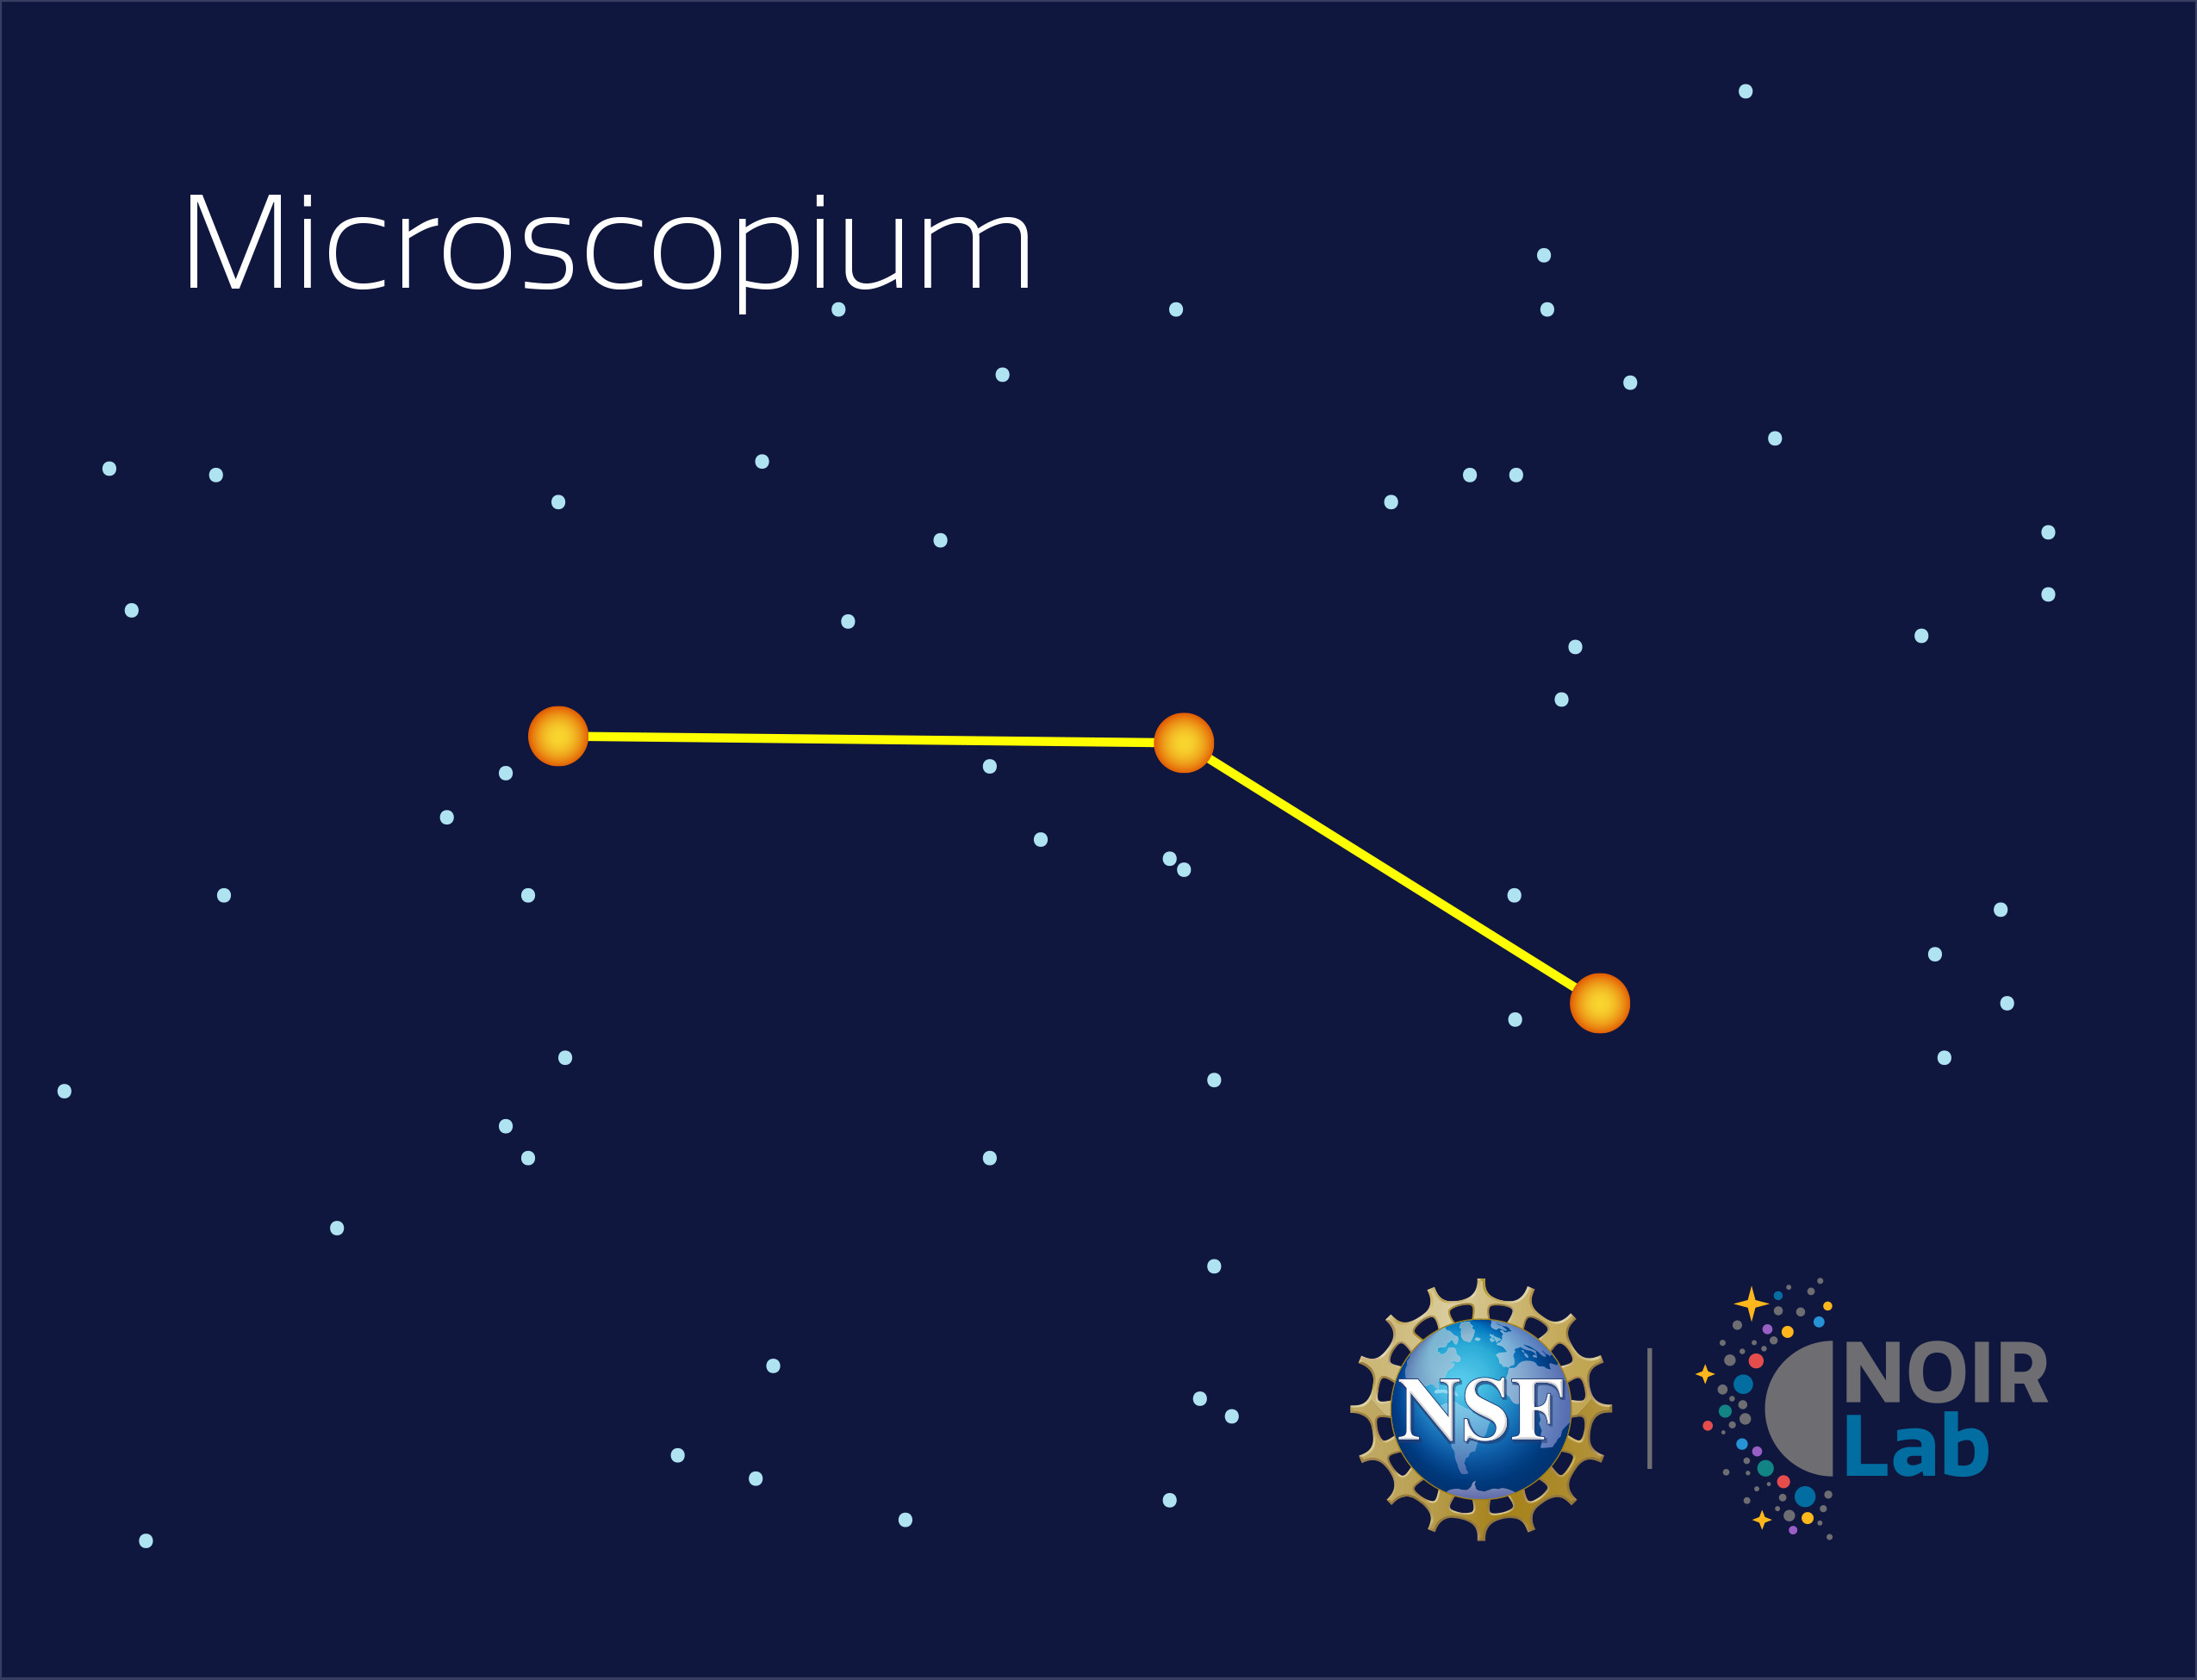

Microscopium

Credit: NOIRLab